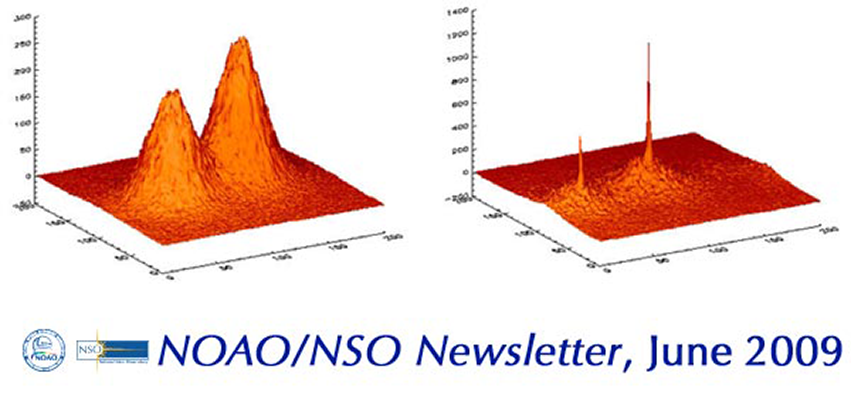

NOAO/NSO NewsletterJune 2009

This issue includes an article by Andrei Tokovinin about speckle interferometry at the SOAR telescope. Short-exposure images of a 1.08" binary star were co-added with re-centering on the global centroid (left), or on the brightest pixel, selecting the sharpest 10 percent of images (right). This latter technique, dubbed “lucky imaging”, is gaining popularity .

Credit: NOIRLab